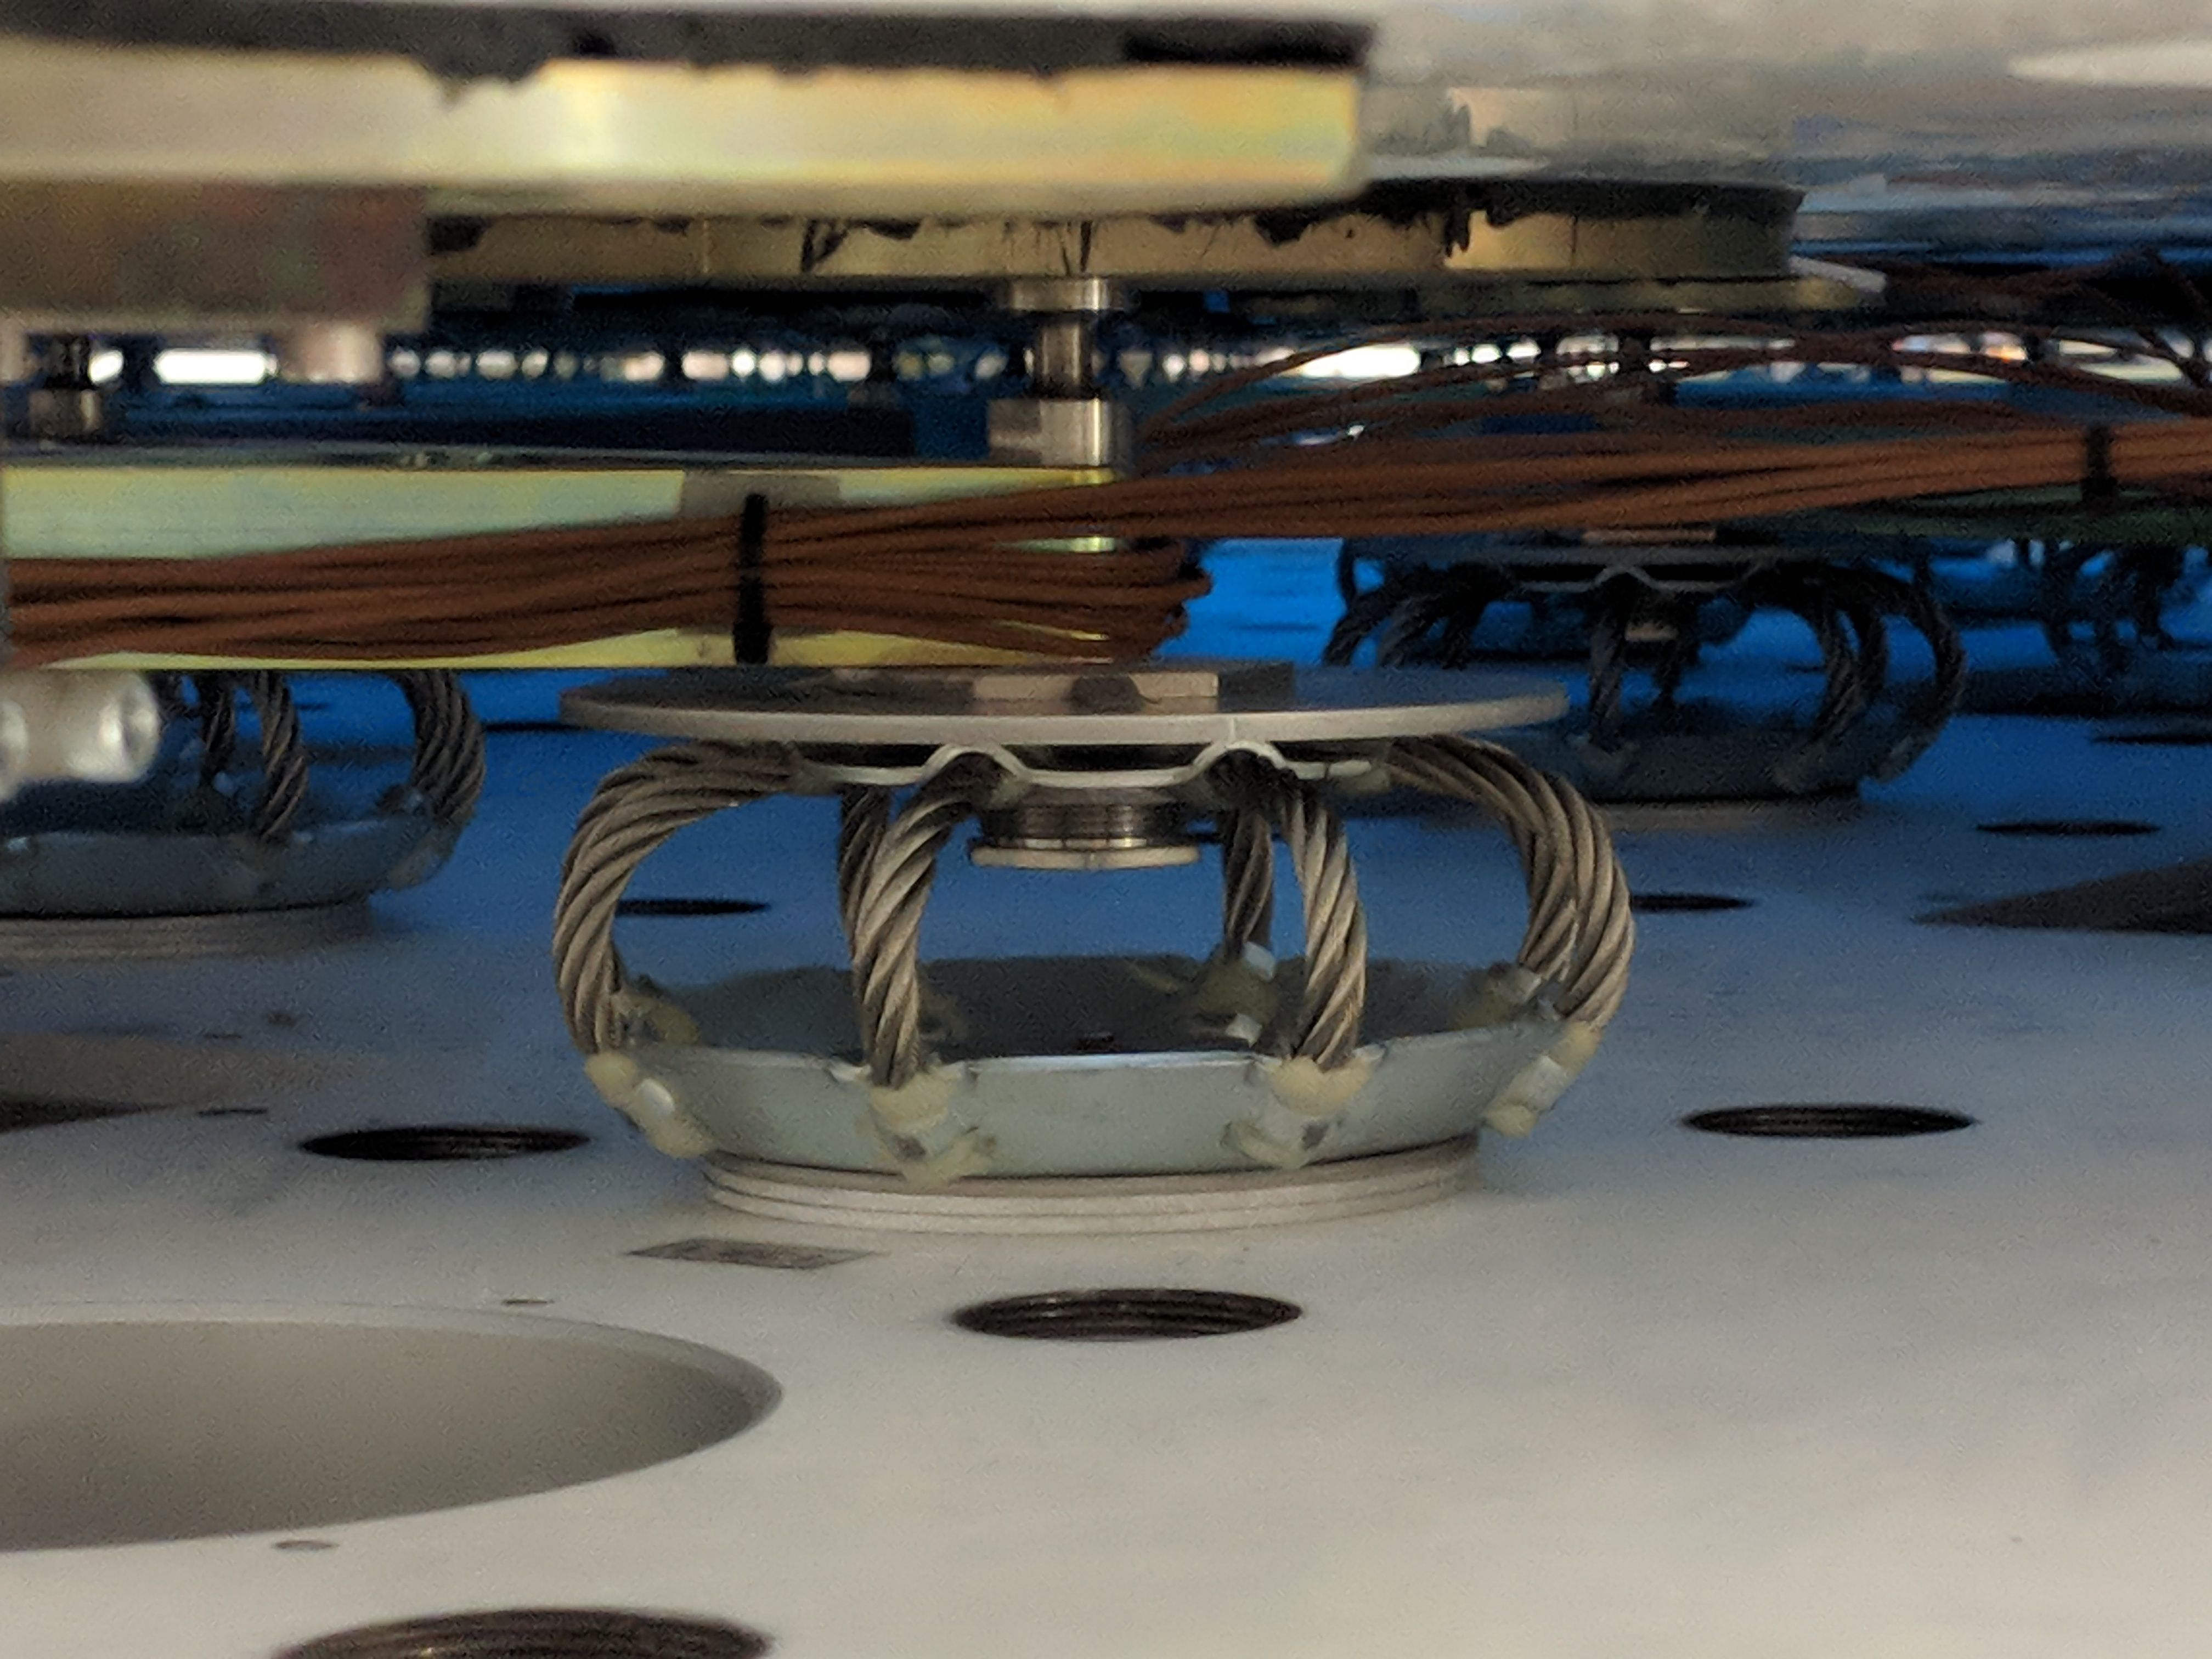

M1M3 Lift at Mirror Lab

On the morning of October 25th, at the Richard F. Caris Mirror Lab on the University of Arizona campus, the LSST Primary/Tertiary Mirror (M1M3) was successfully lifted out of its transport container and onto the M1M3 Cell. The mirror lift was performed with a special lifting fixture, outfitted with 54 vacuum pads, that was designed specifically to safely lift and lower the 37,000 lb (16,780 kg) glass monolith. The M1M3 Mirror was lifted onto the Cell, interfacing successfully with the 355 static supports (wire rope isolators), that hold it above the upper surface of the mirror cell.

Credit: Rubin Observatory/NSF/AURA